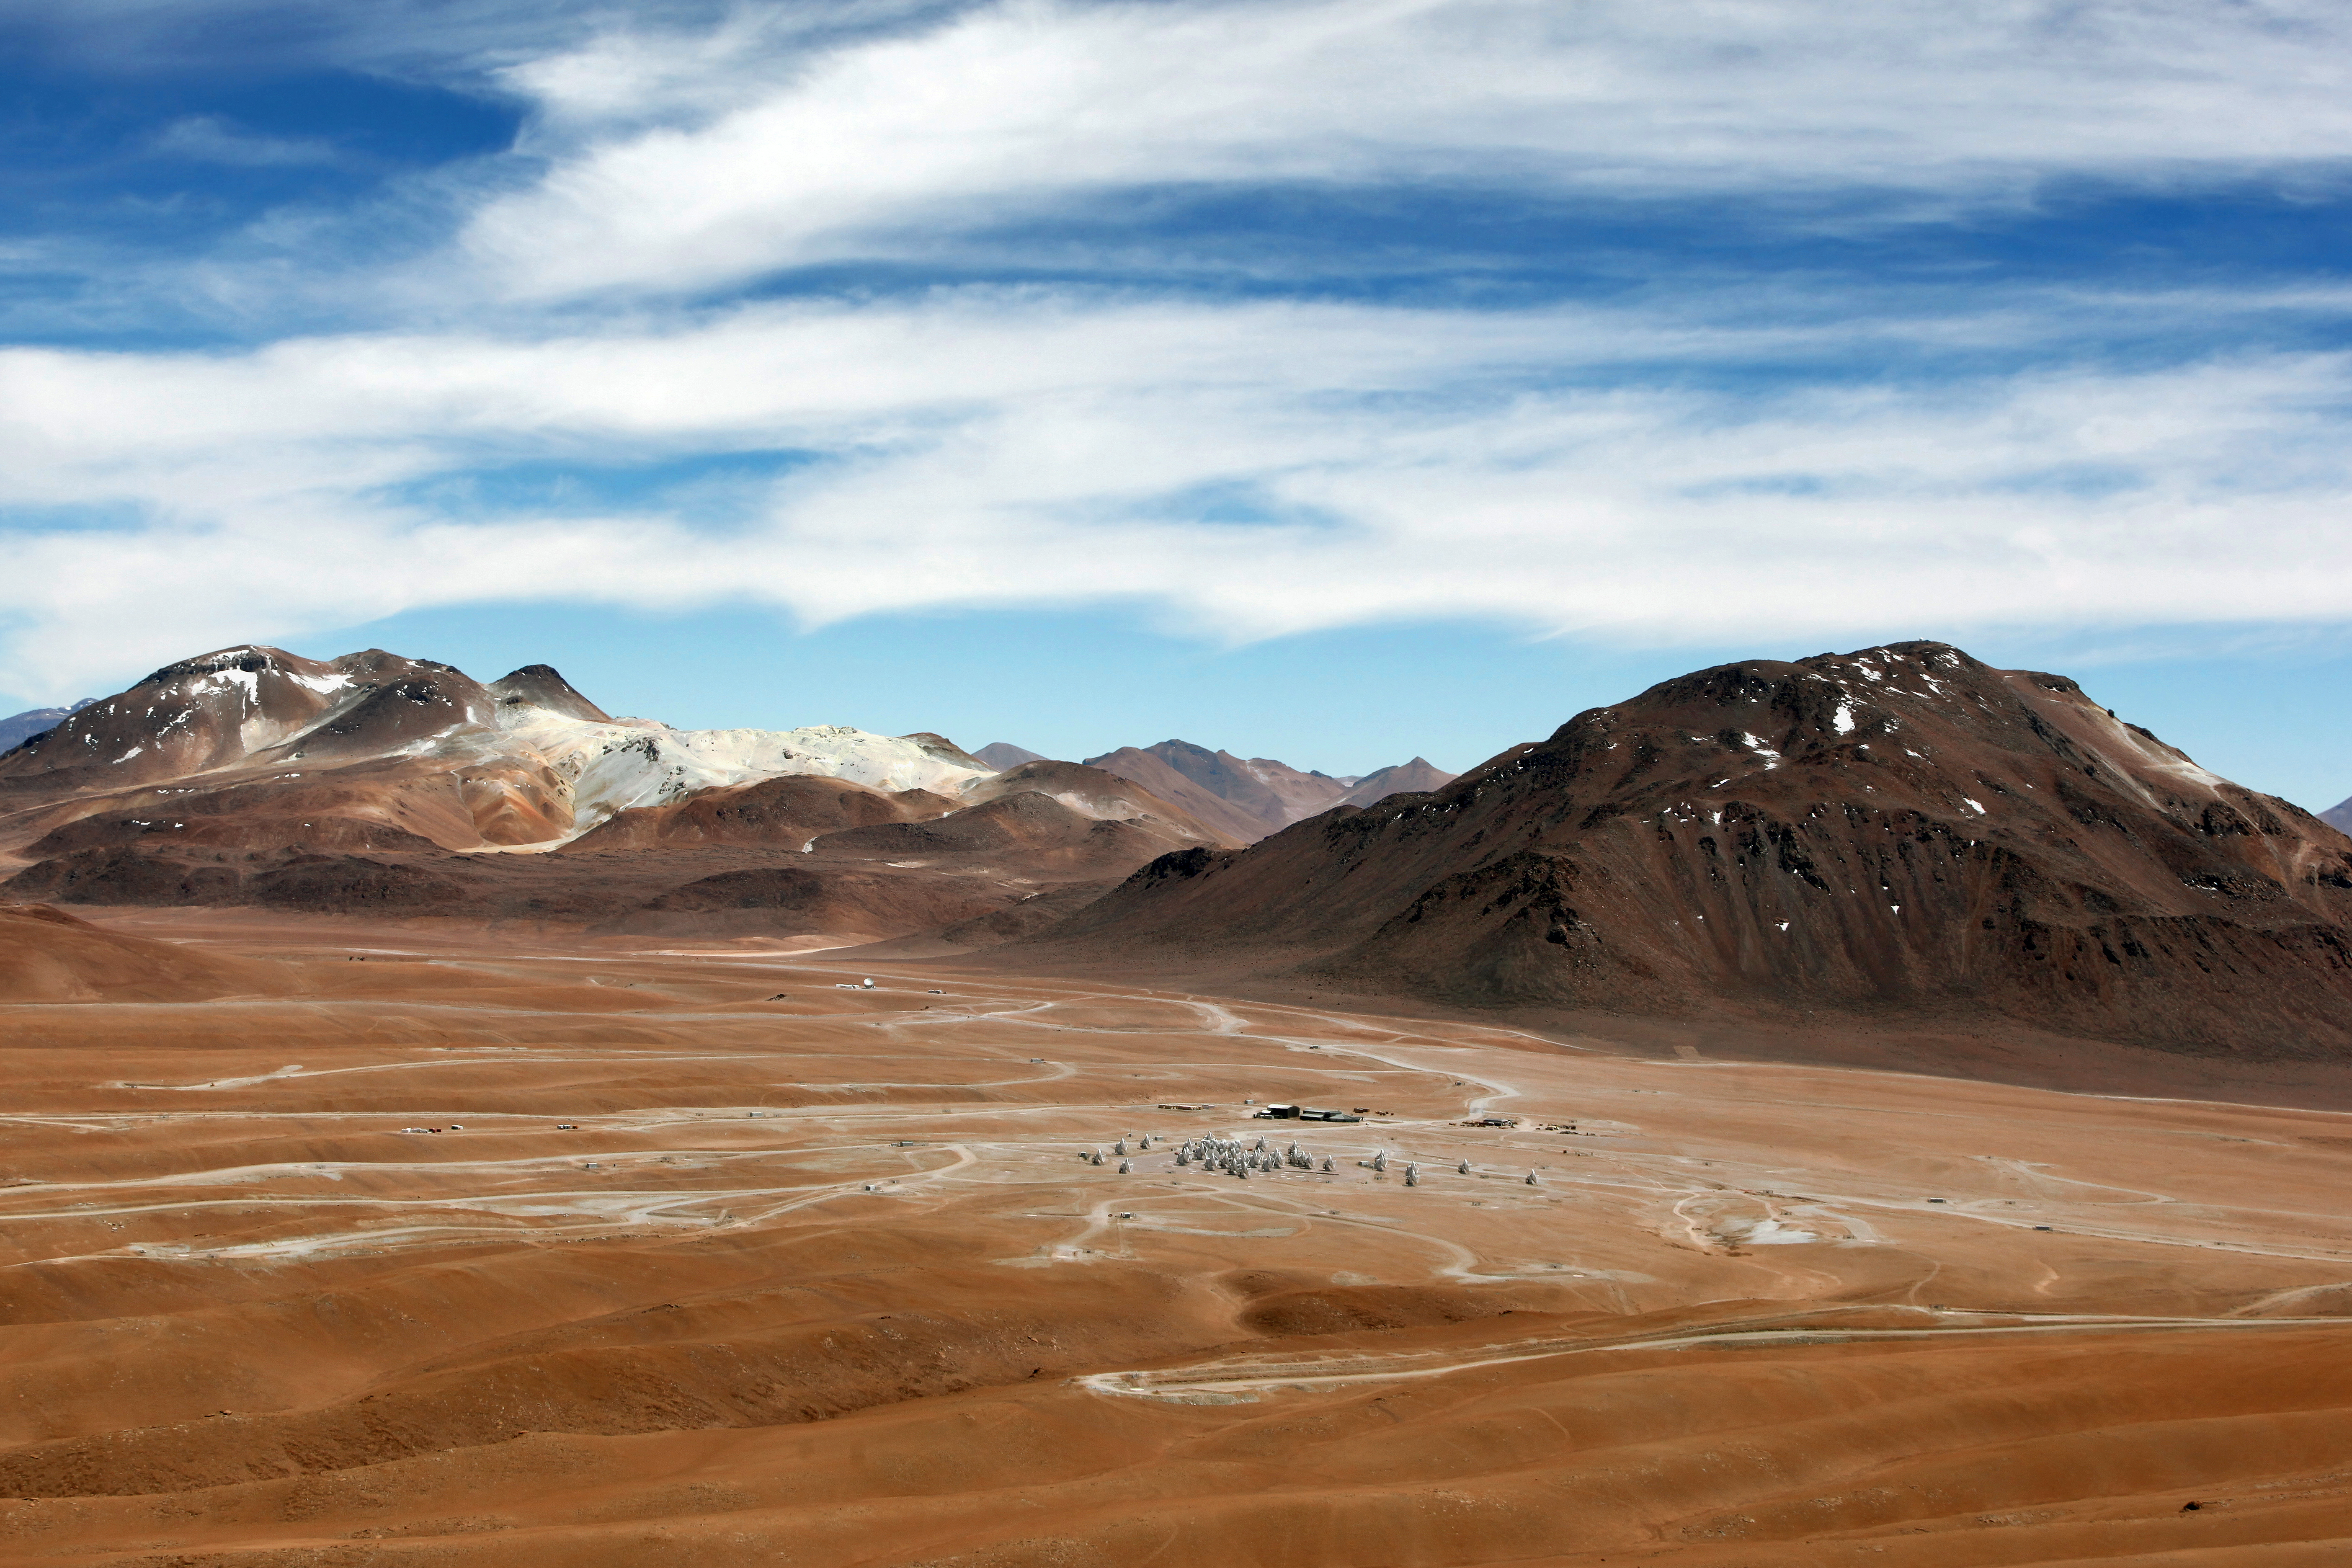

ALMA's dramatic home

The dramatic landscape of the Chajnantor plateau, home to ALMA, and the surrounding mountains.

Credit: ALMA (ESO/NAOJ/NRAO), C. Padilla